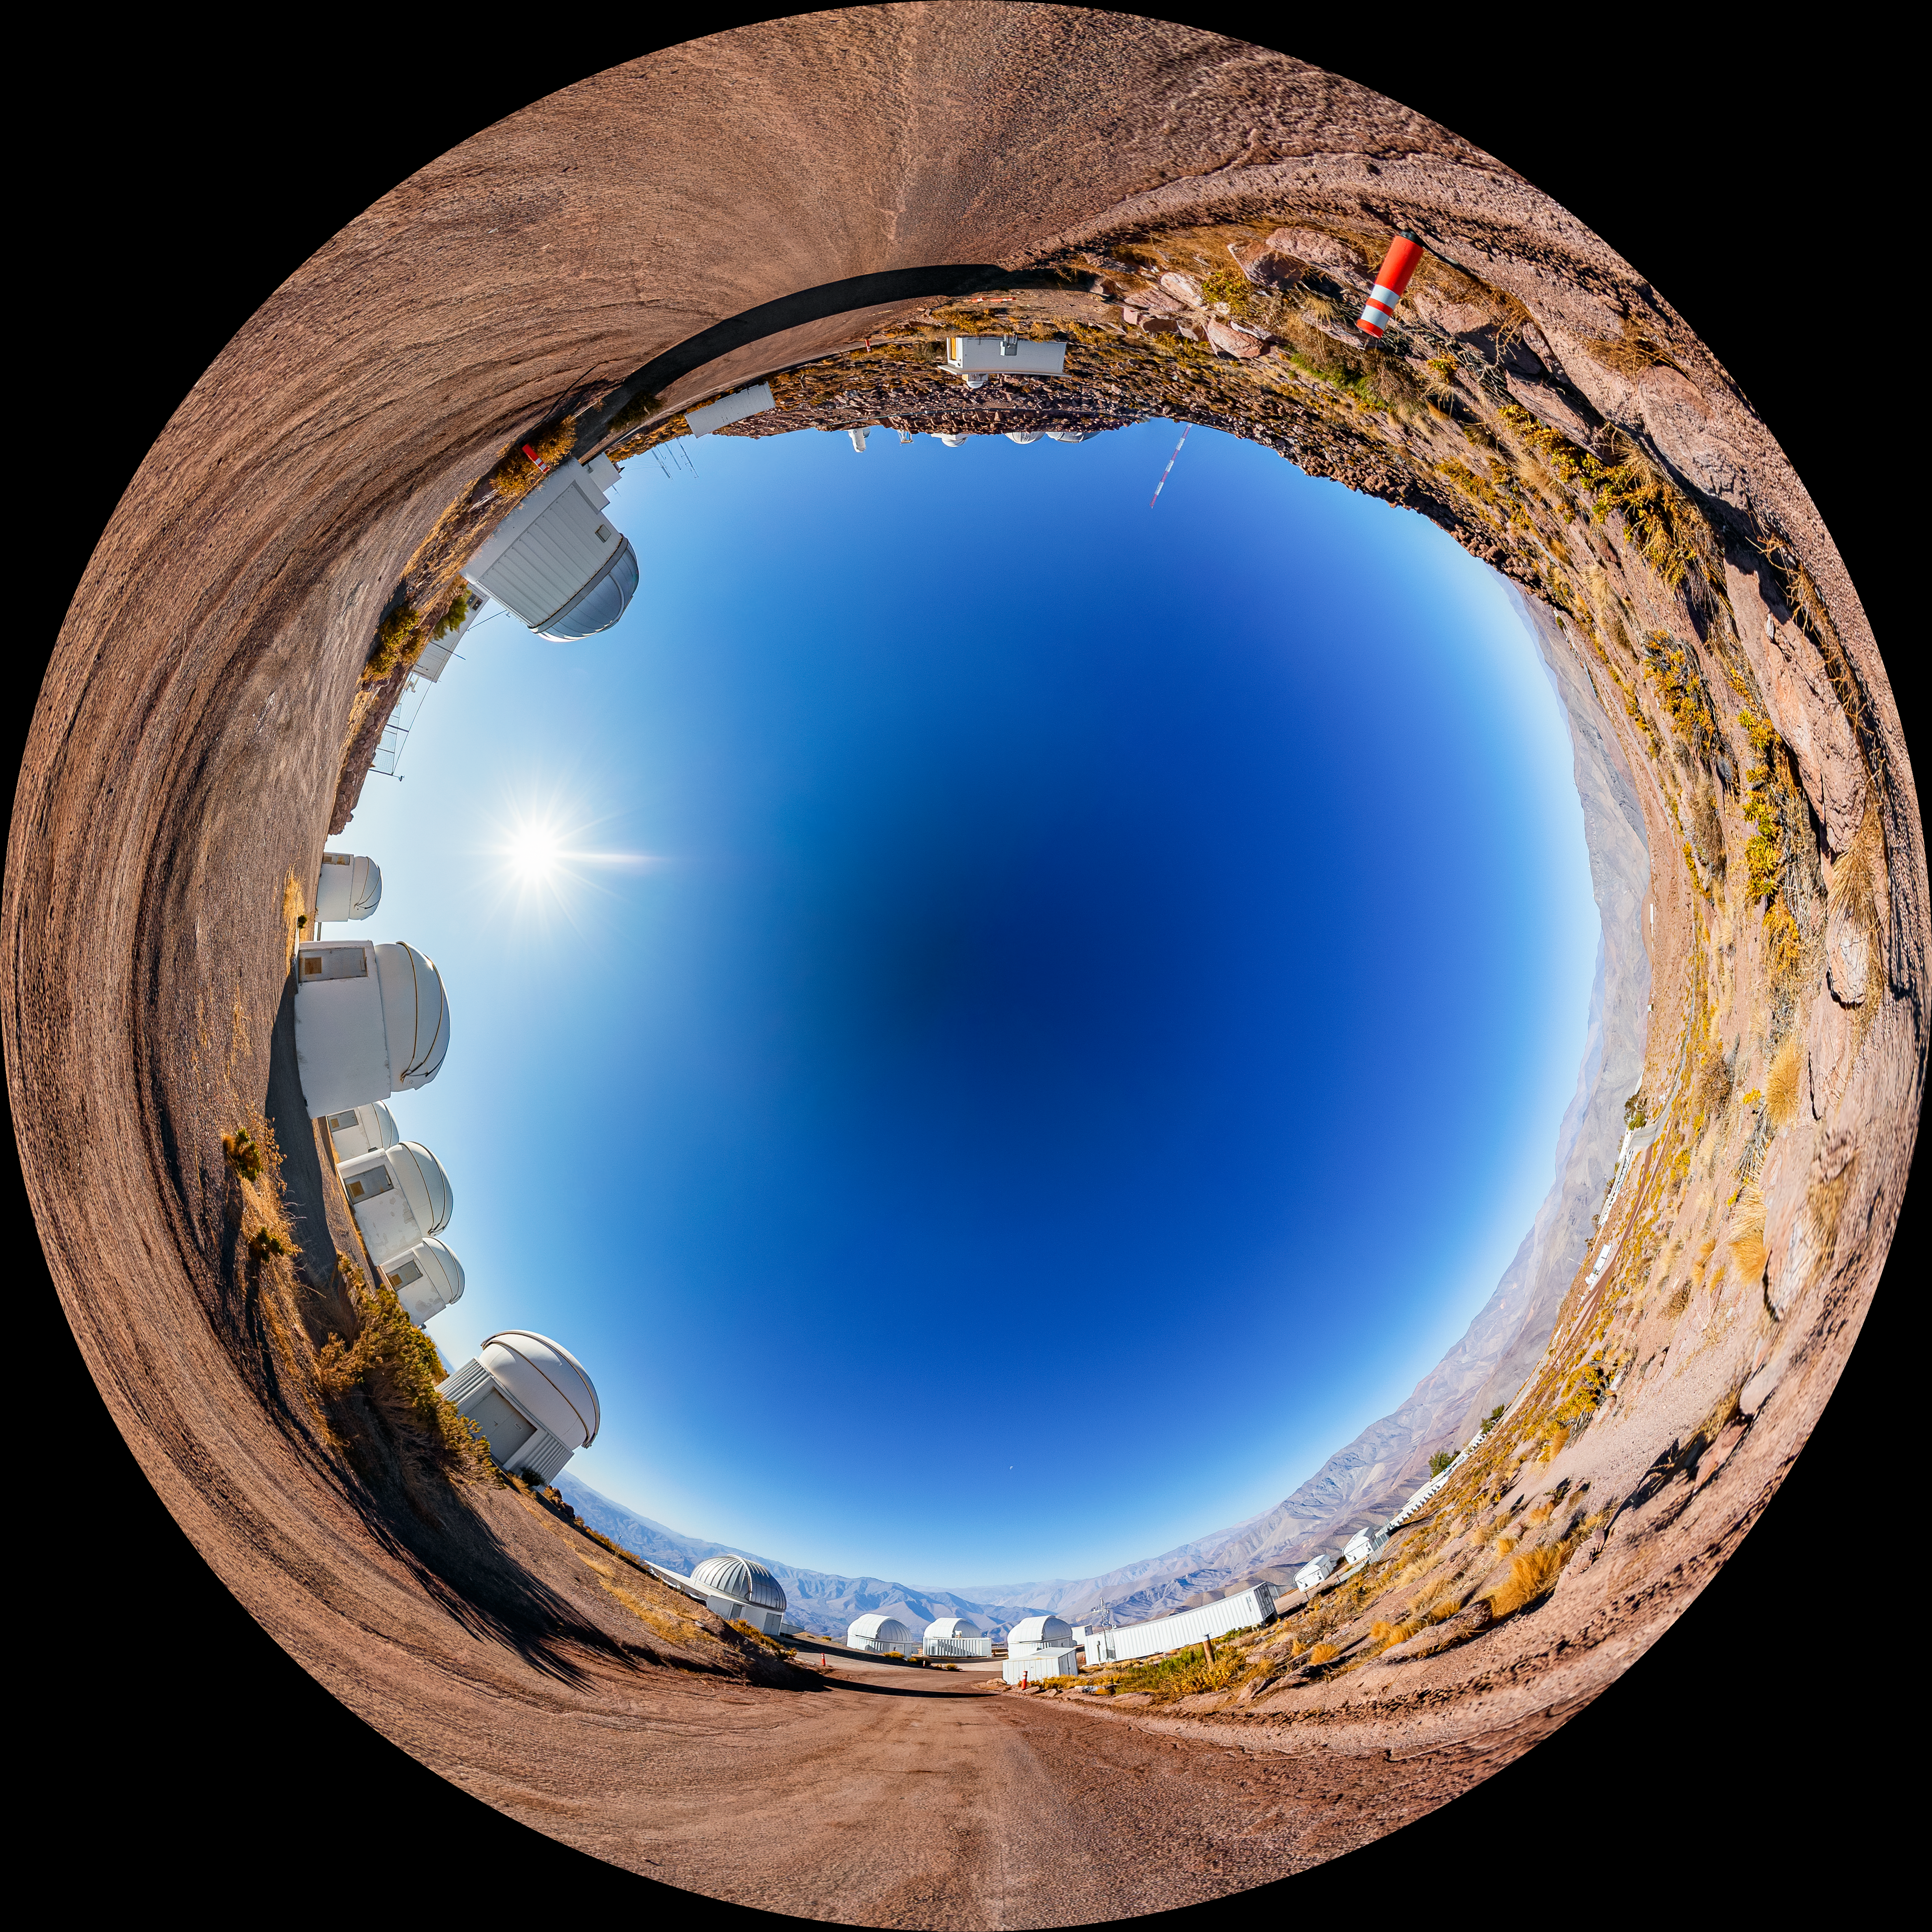

PROMPT Fulldome

A fulldome view of the Panchromatic Robotic Optical Monitoring and Polarimetry Telescopes (PROMPT) at Cerro Tololo Inter-American Observatory.

A 360 panorama version of this image can be viewed here.

Credit: CTIO/NOIRLab/NSF/AURA